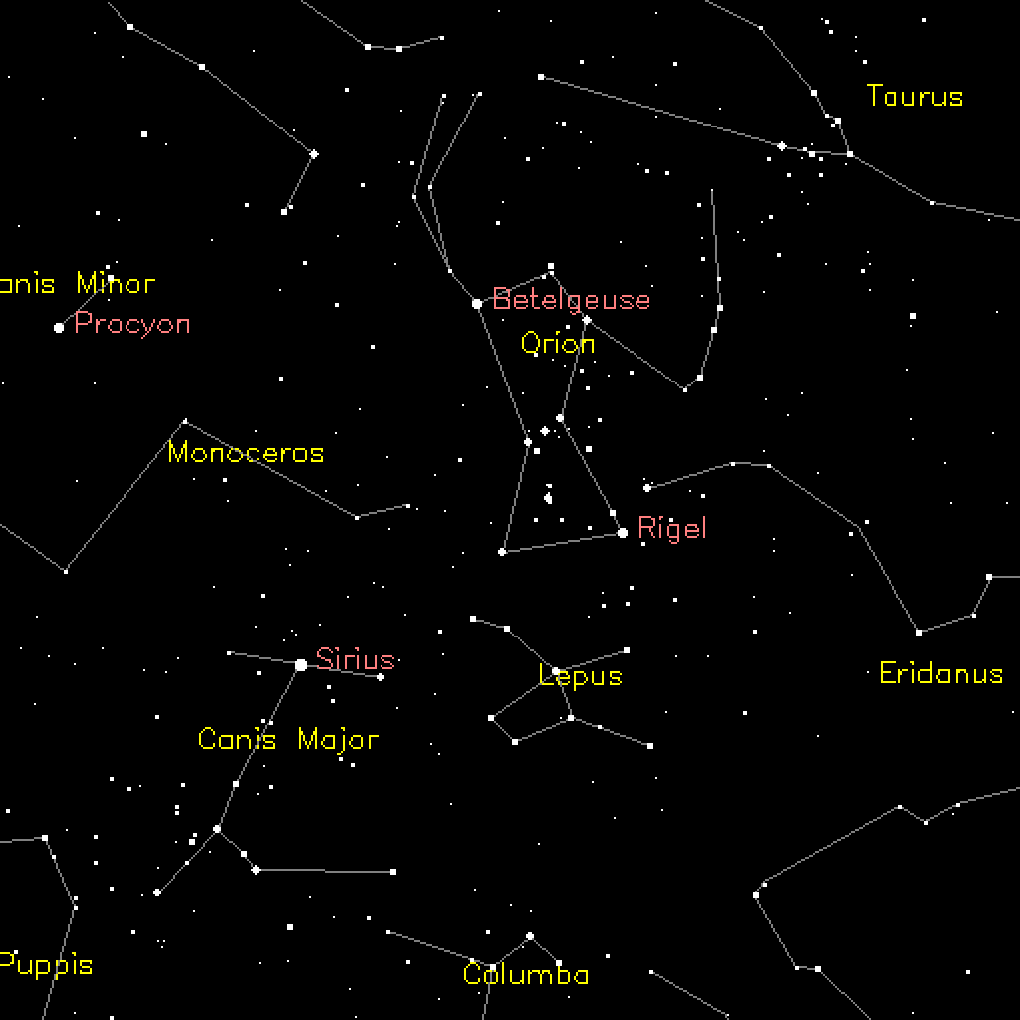

Massive Old Star Reveals Secrets On Deathbed

Sky-map showing location of Betelgeuse which is a red supergiant like the progenitor to SN2003gd described in this release.

Credit: Diagram courtesy of Eleanor Gilchrist, Royal Observatory of Edinburgh UK.